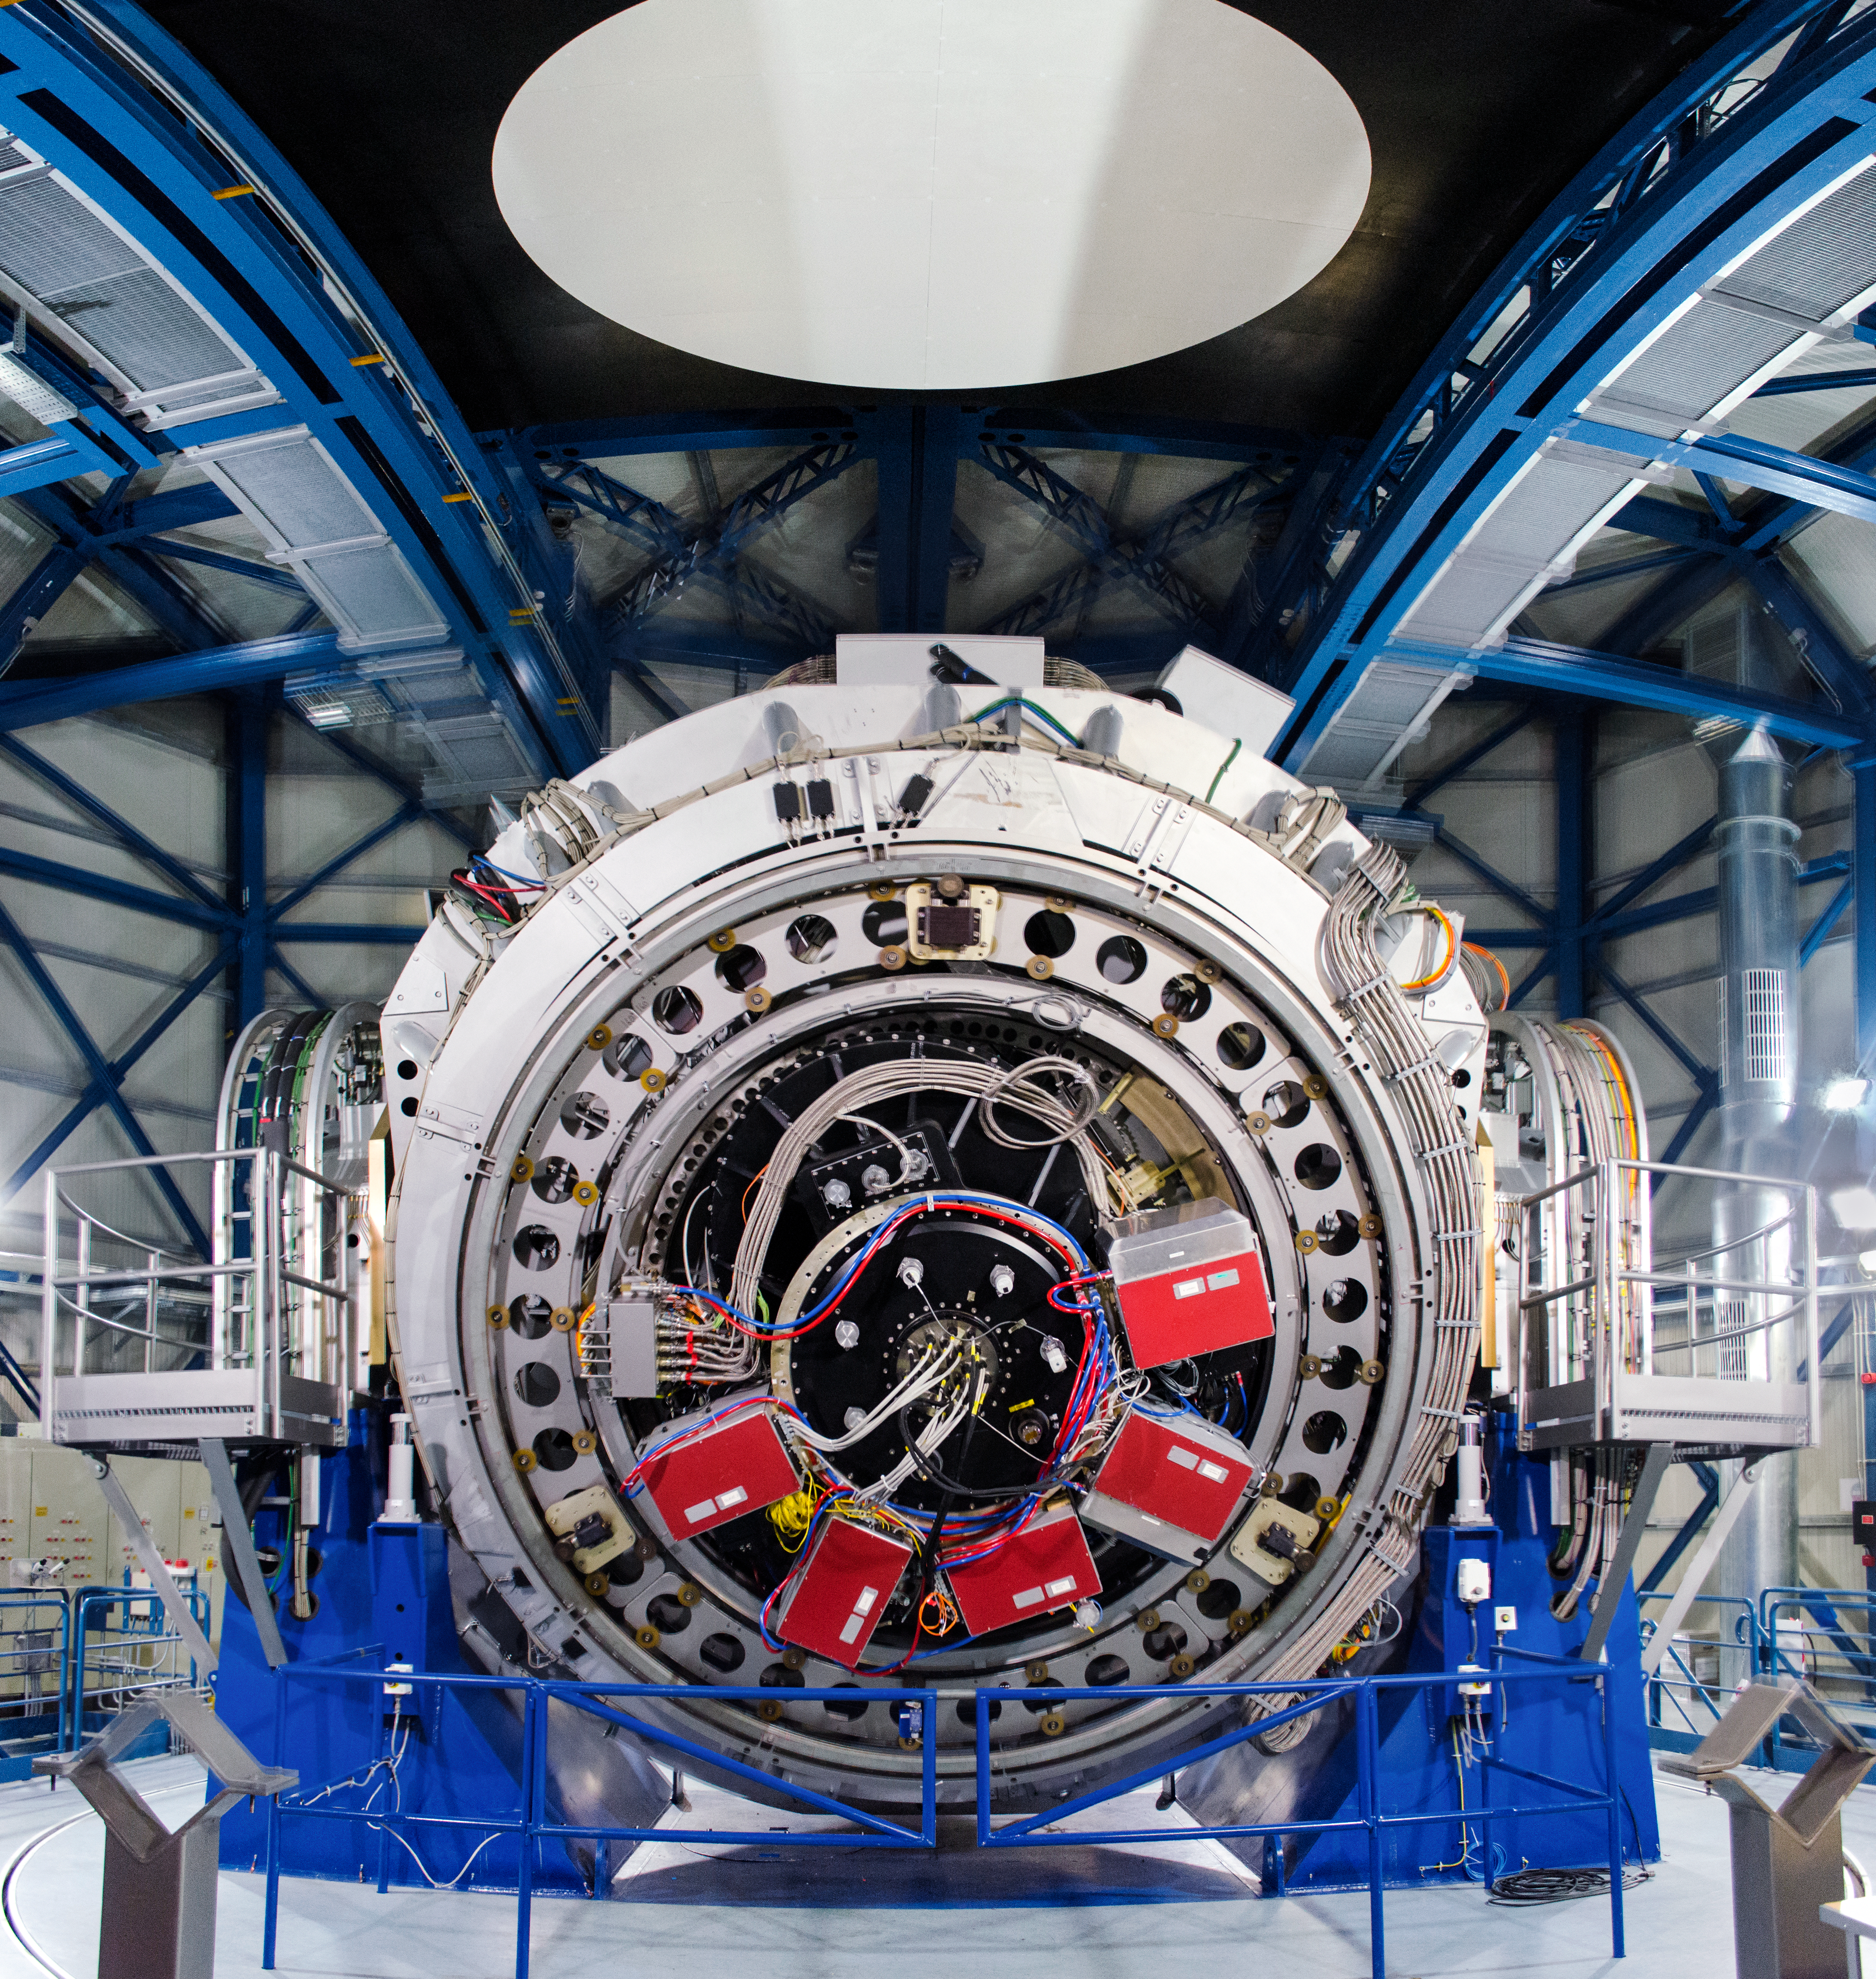

dave-jones-3

This image shows the VLT Survey Telescope (VST) — located at Cerro Paranal — which surveys the visible-light sky. The VST is a state-of-the-art 2.6-metre telescope equipped with OmegaCAM, a monster 268 megapixel CCD camera with a field of view four times the area of the full Moon. The VST is the result of a joint venture between ESO and the Capodimonte Astronomical Observatory (OAC) of Naples, a research centre of the Italian National Institute for Astrophysics (INAF).

Credit: Dave Jones/ESO